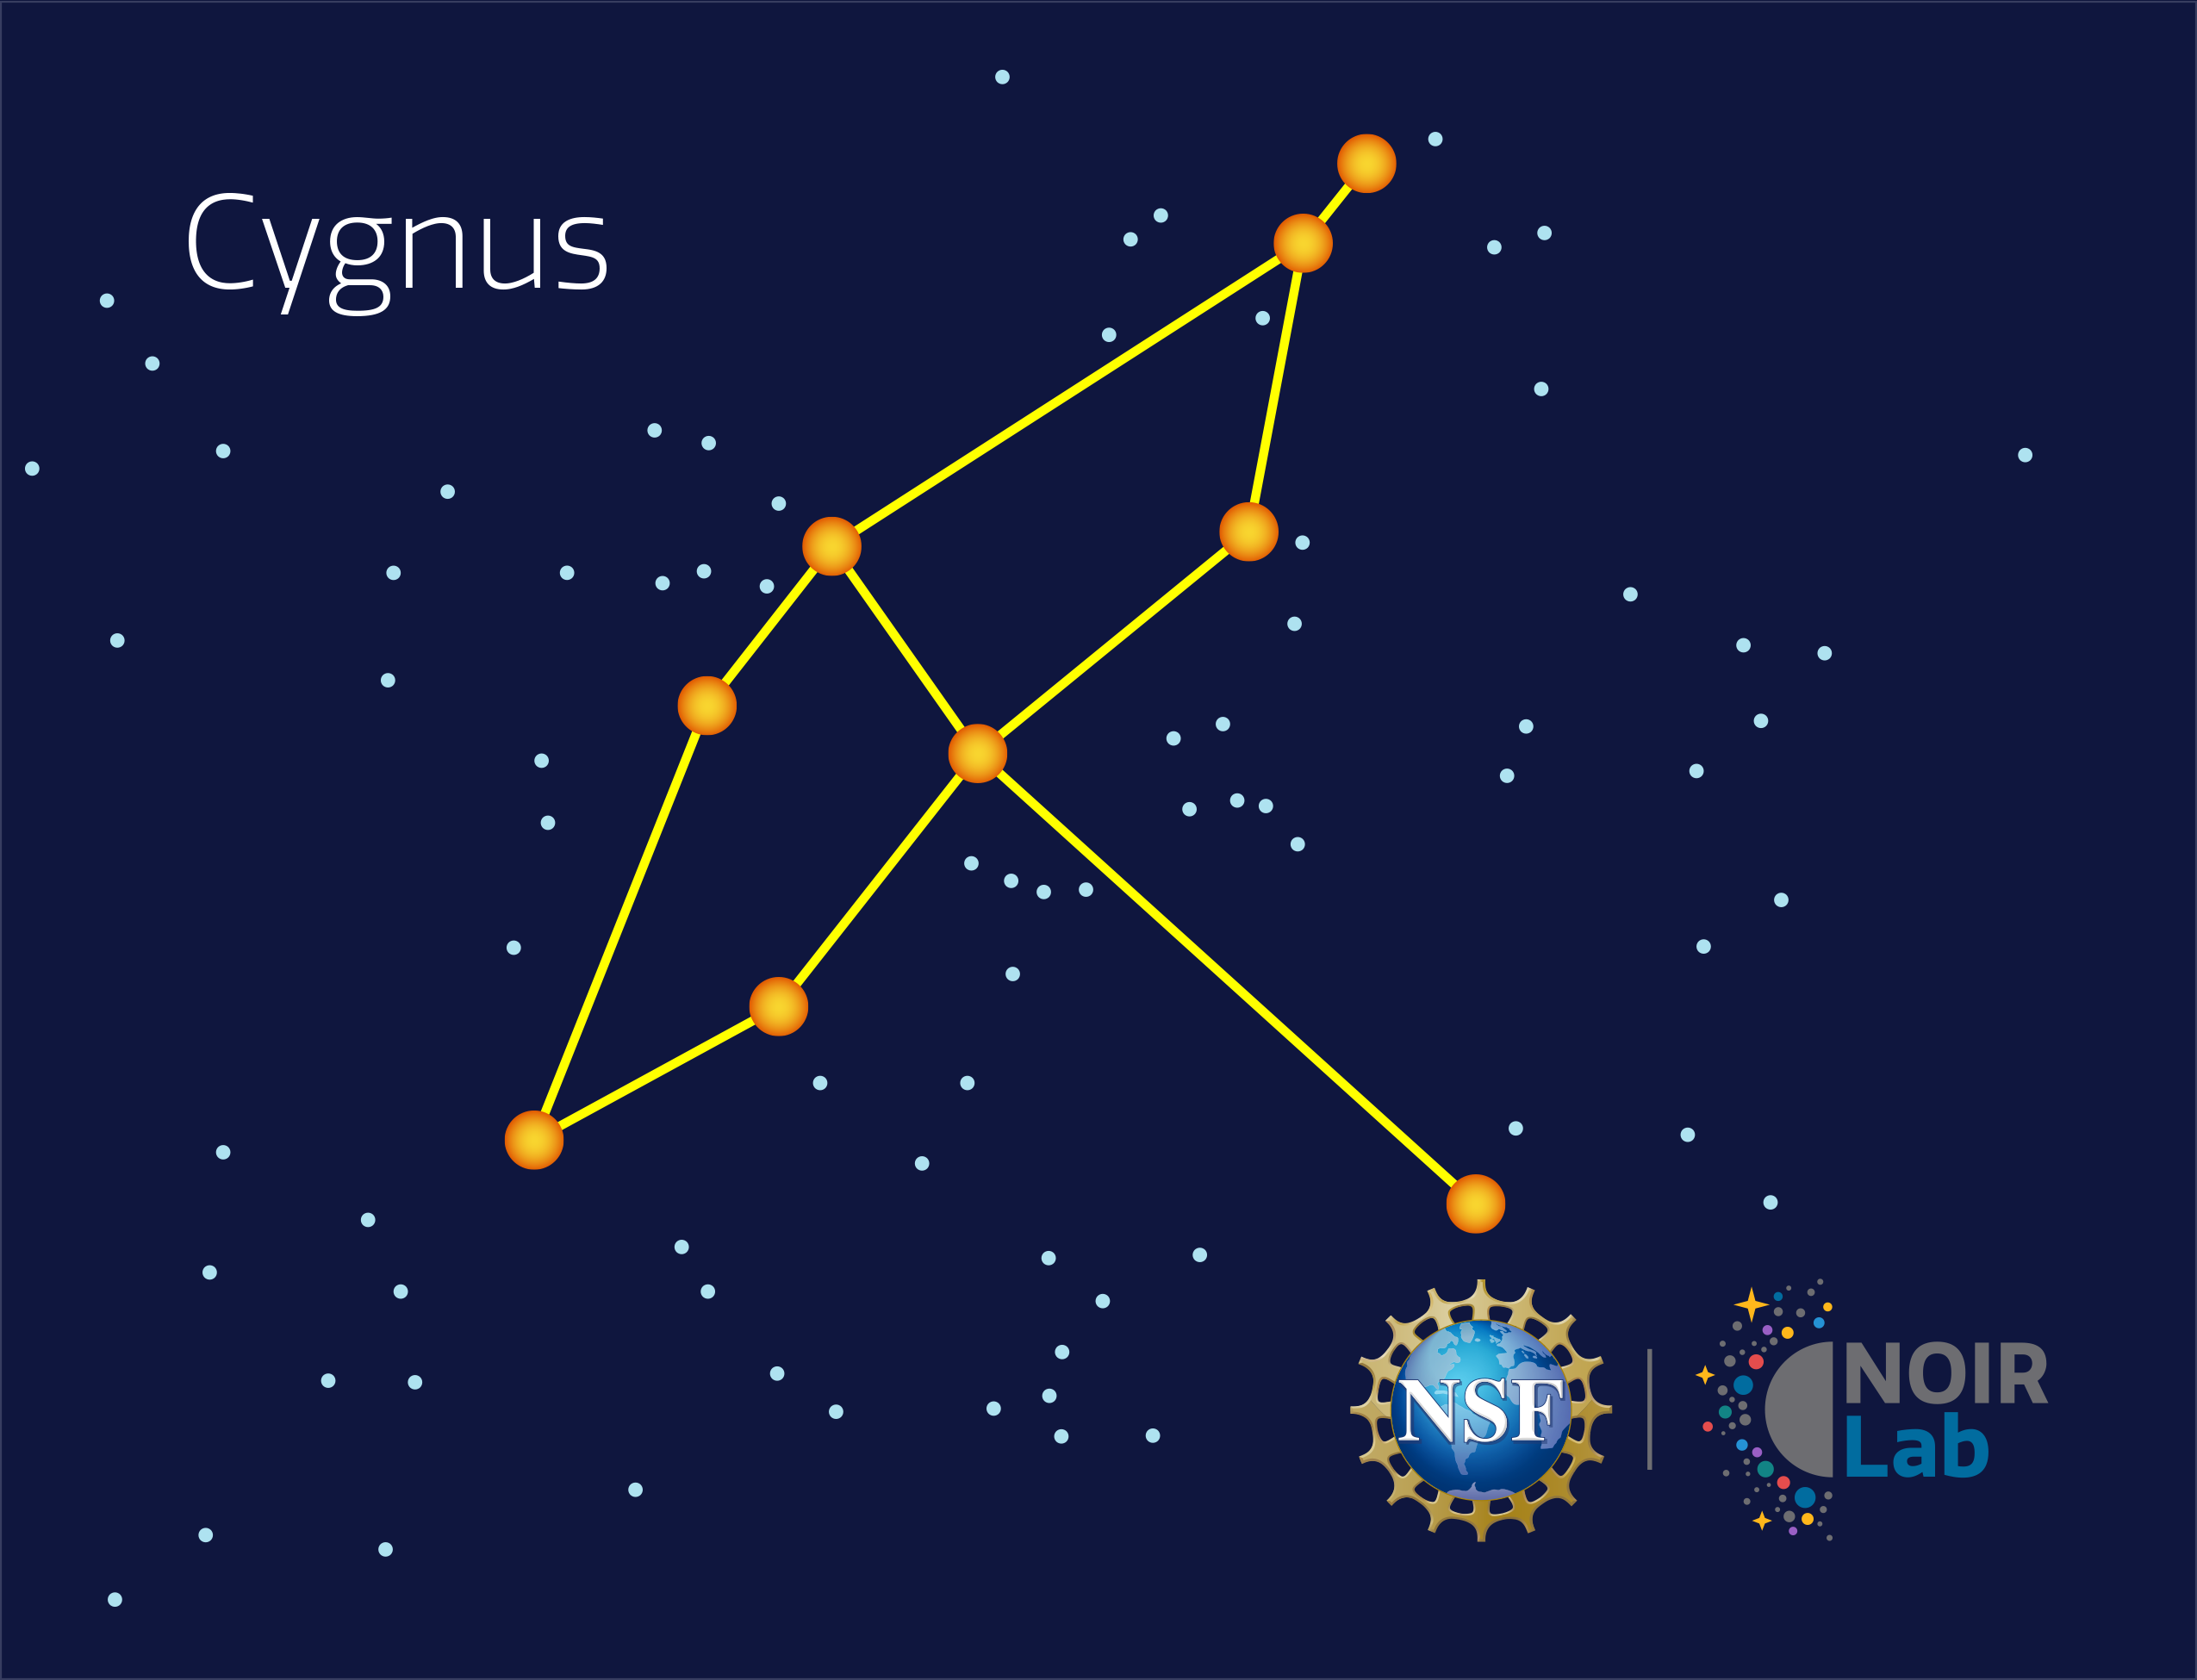

Cygnus

Credit: NOIRLab